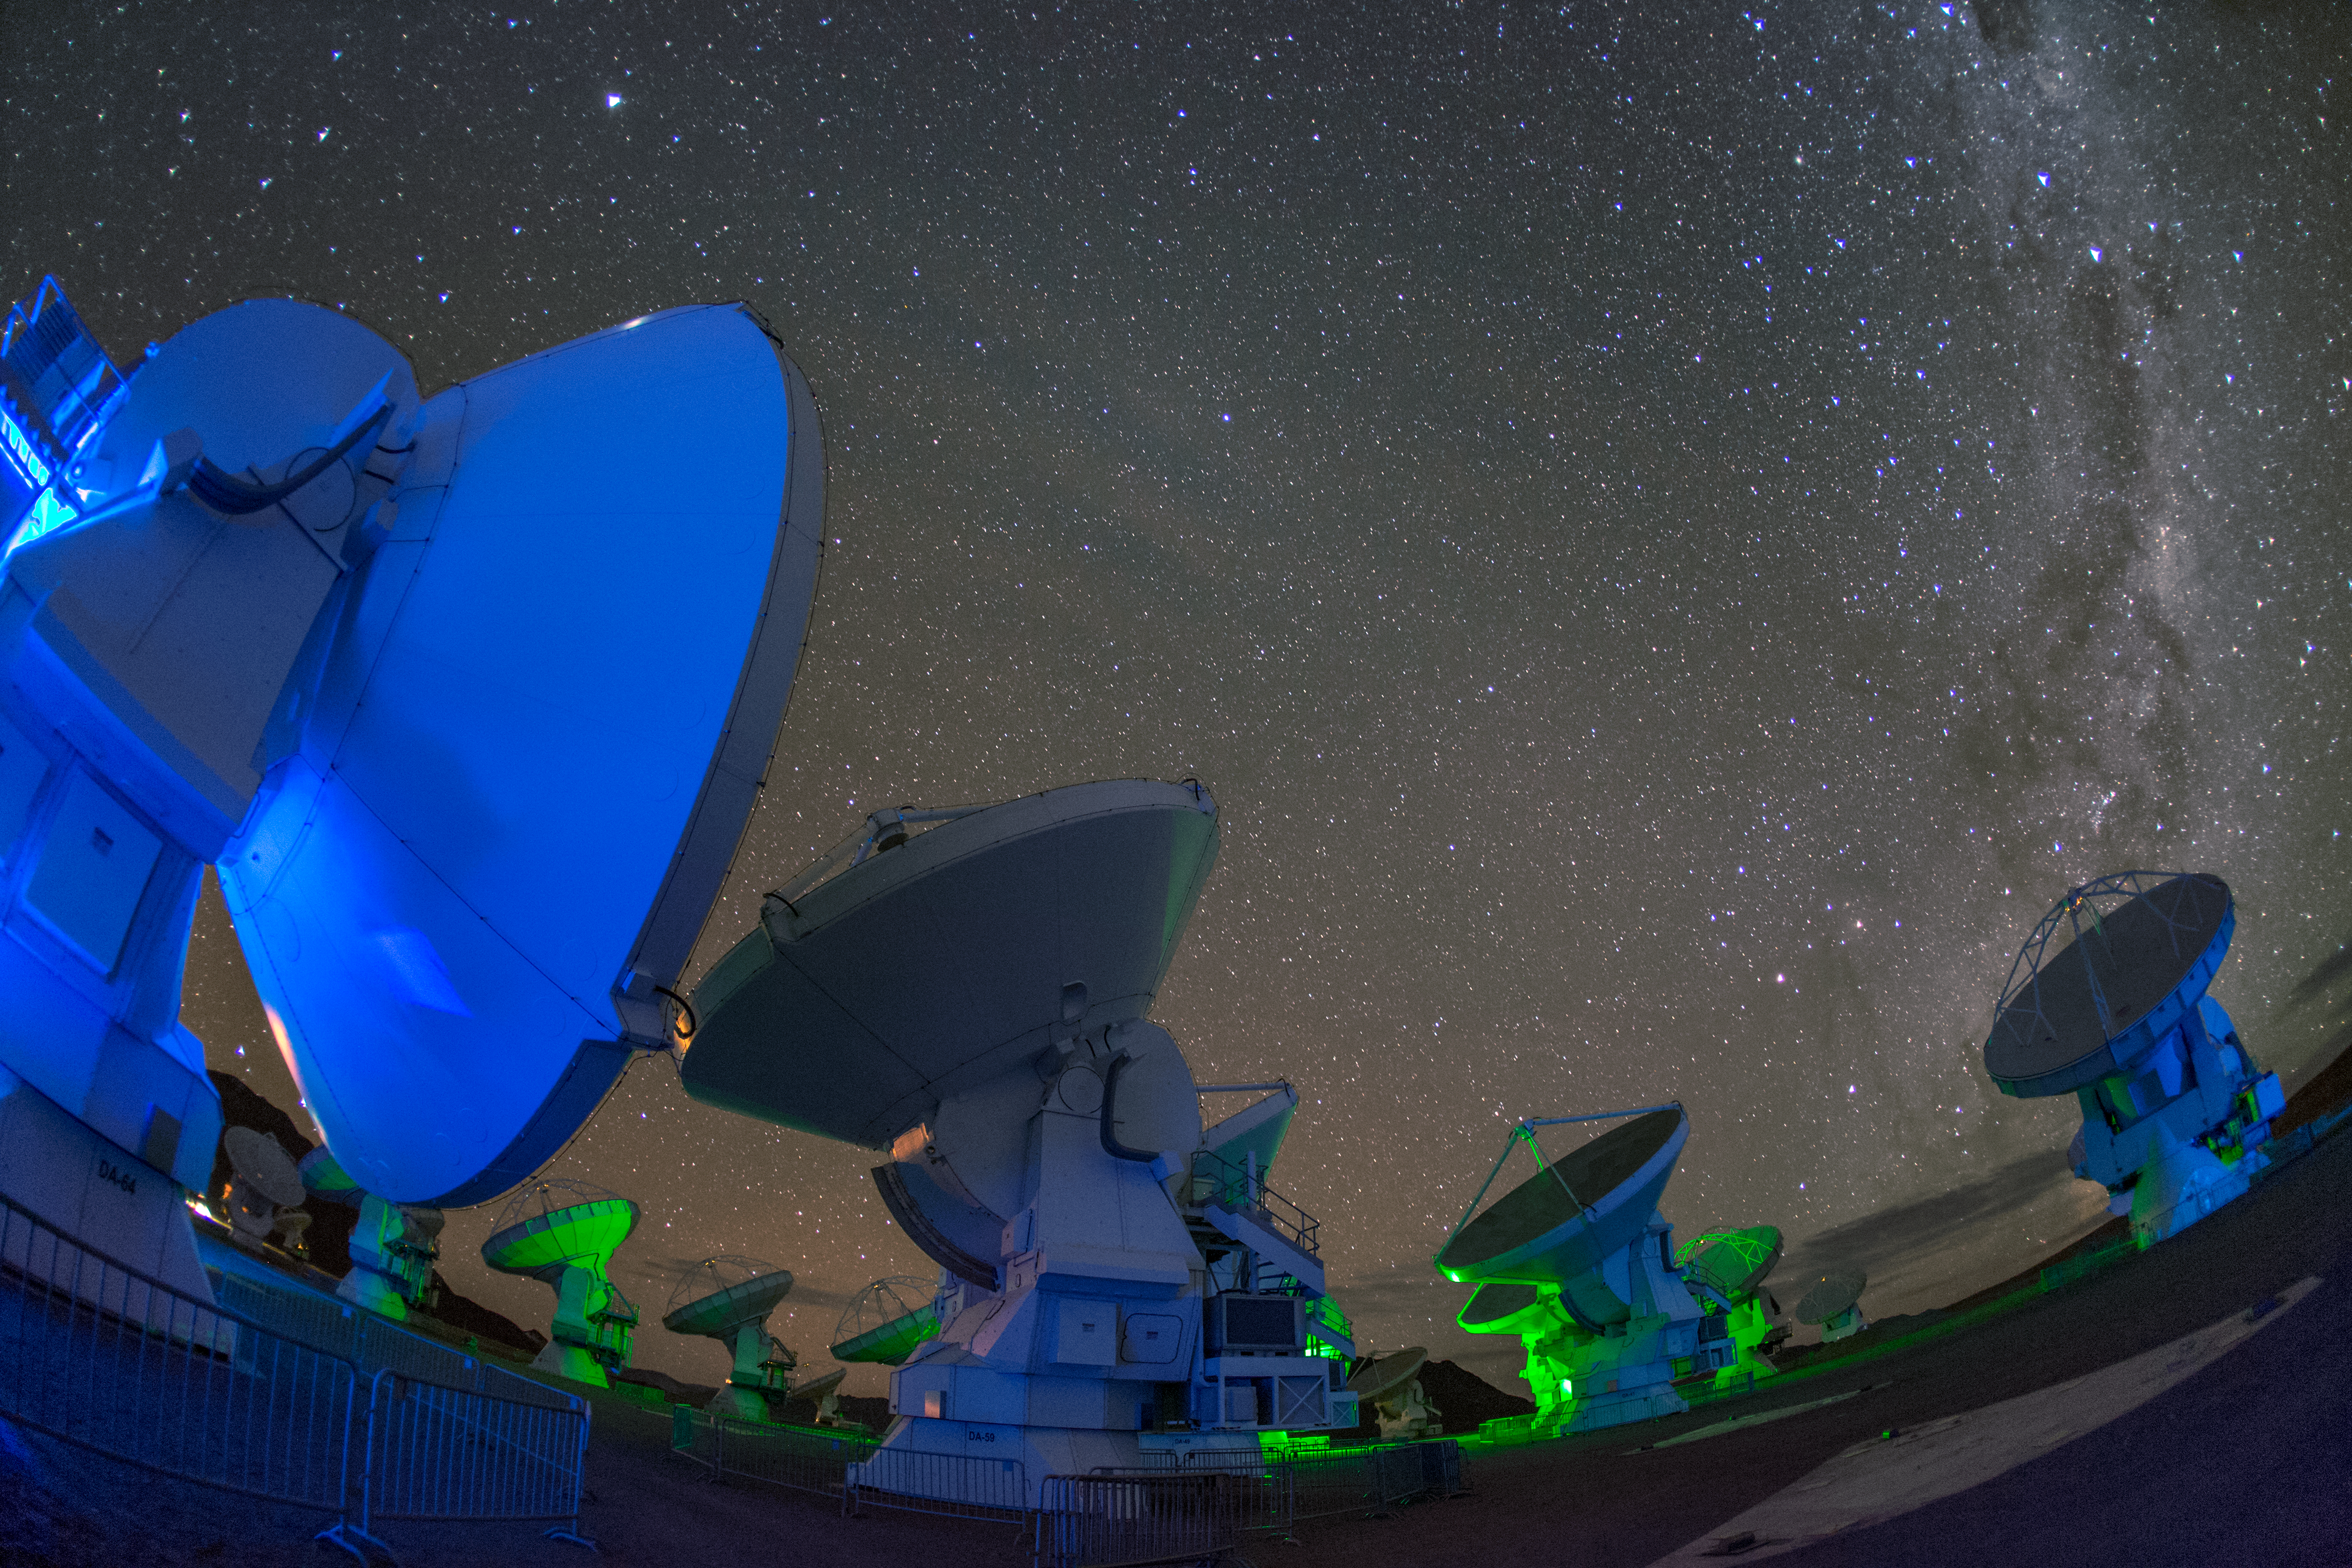

ALMA antennae

ALMA — the Atacama Large Millimeter/submillimeter Array — resides high up in Chile's arid and inhospitable Atacama desert region, where it observes the Universe at wavelengths in between the infra-red and radio regions of the spectrum. This enables it to see the cold Universe, objects only a few degrees above absolute zero, allowing astronomers to observe some of the earliest and most distant galaxies in the Universe. The green and blue light lends an eerie air to the perspective distorted antennae.

Credit: S. Seip/ESO